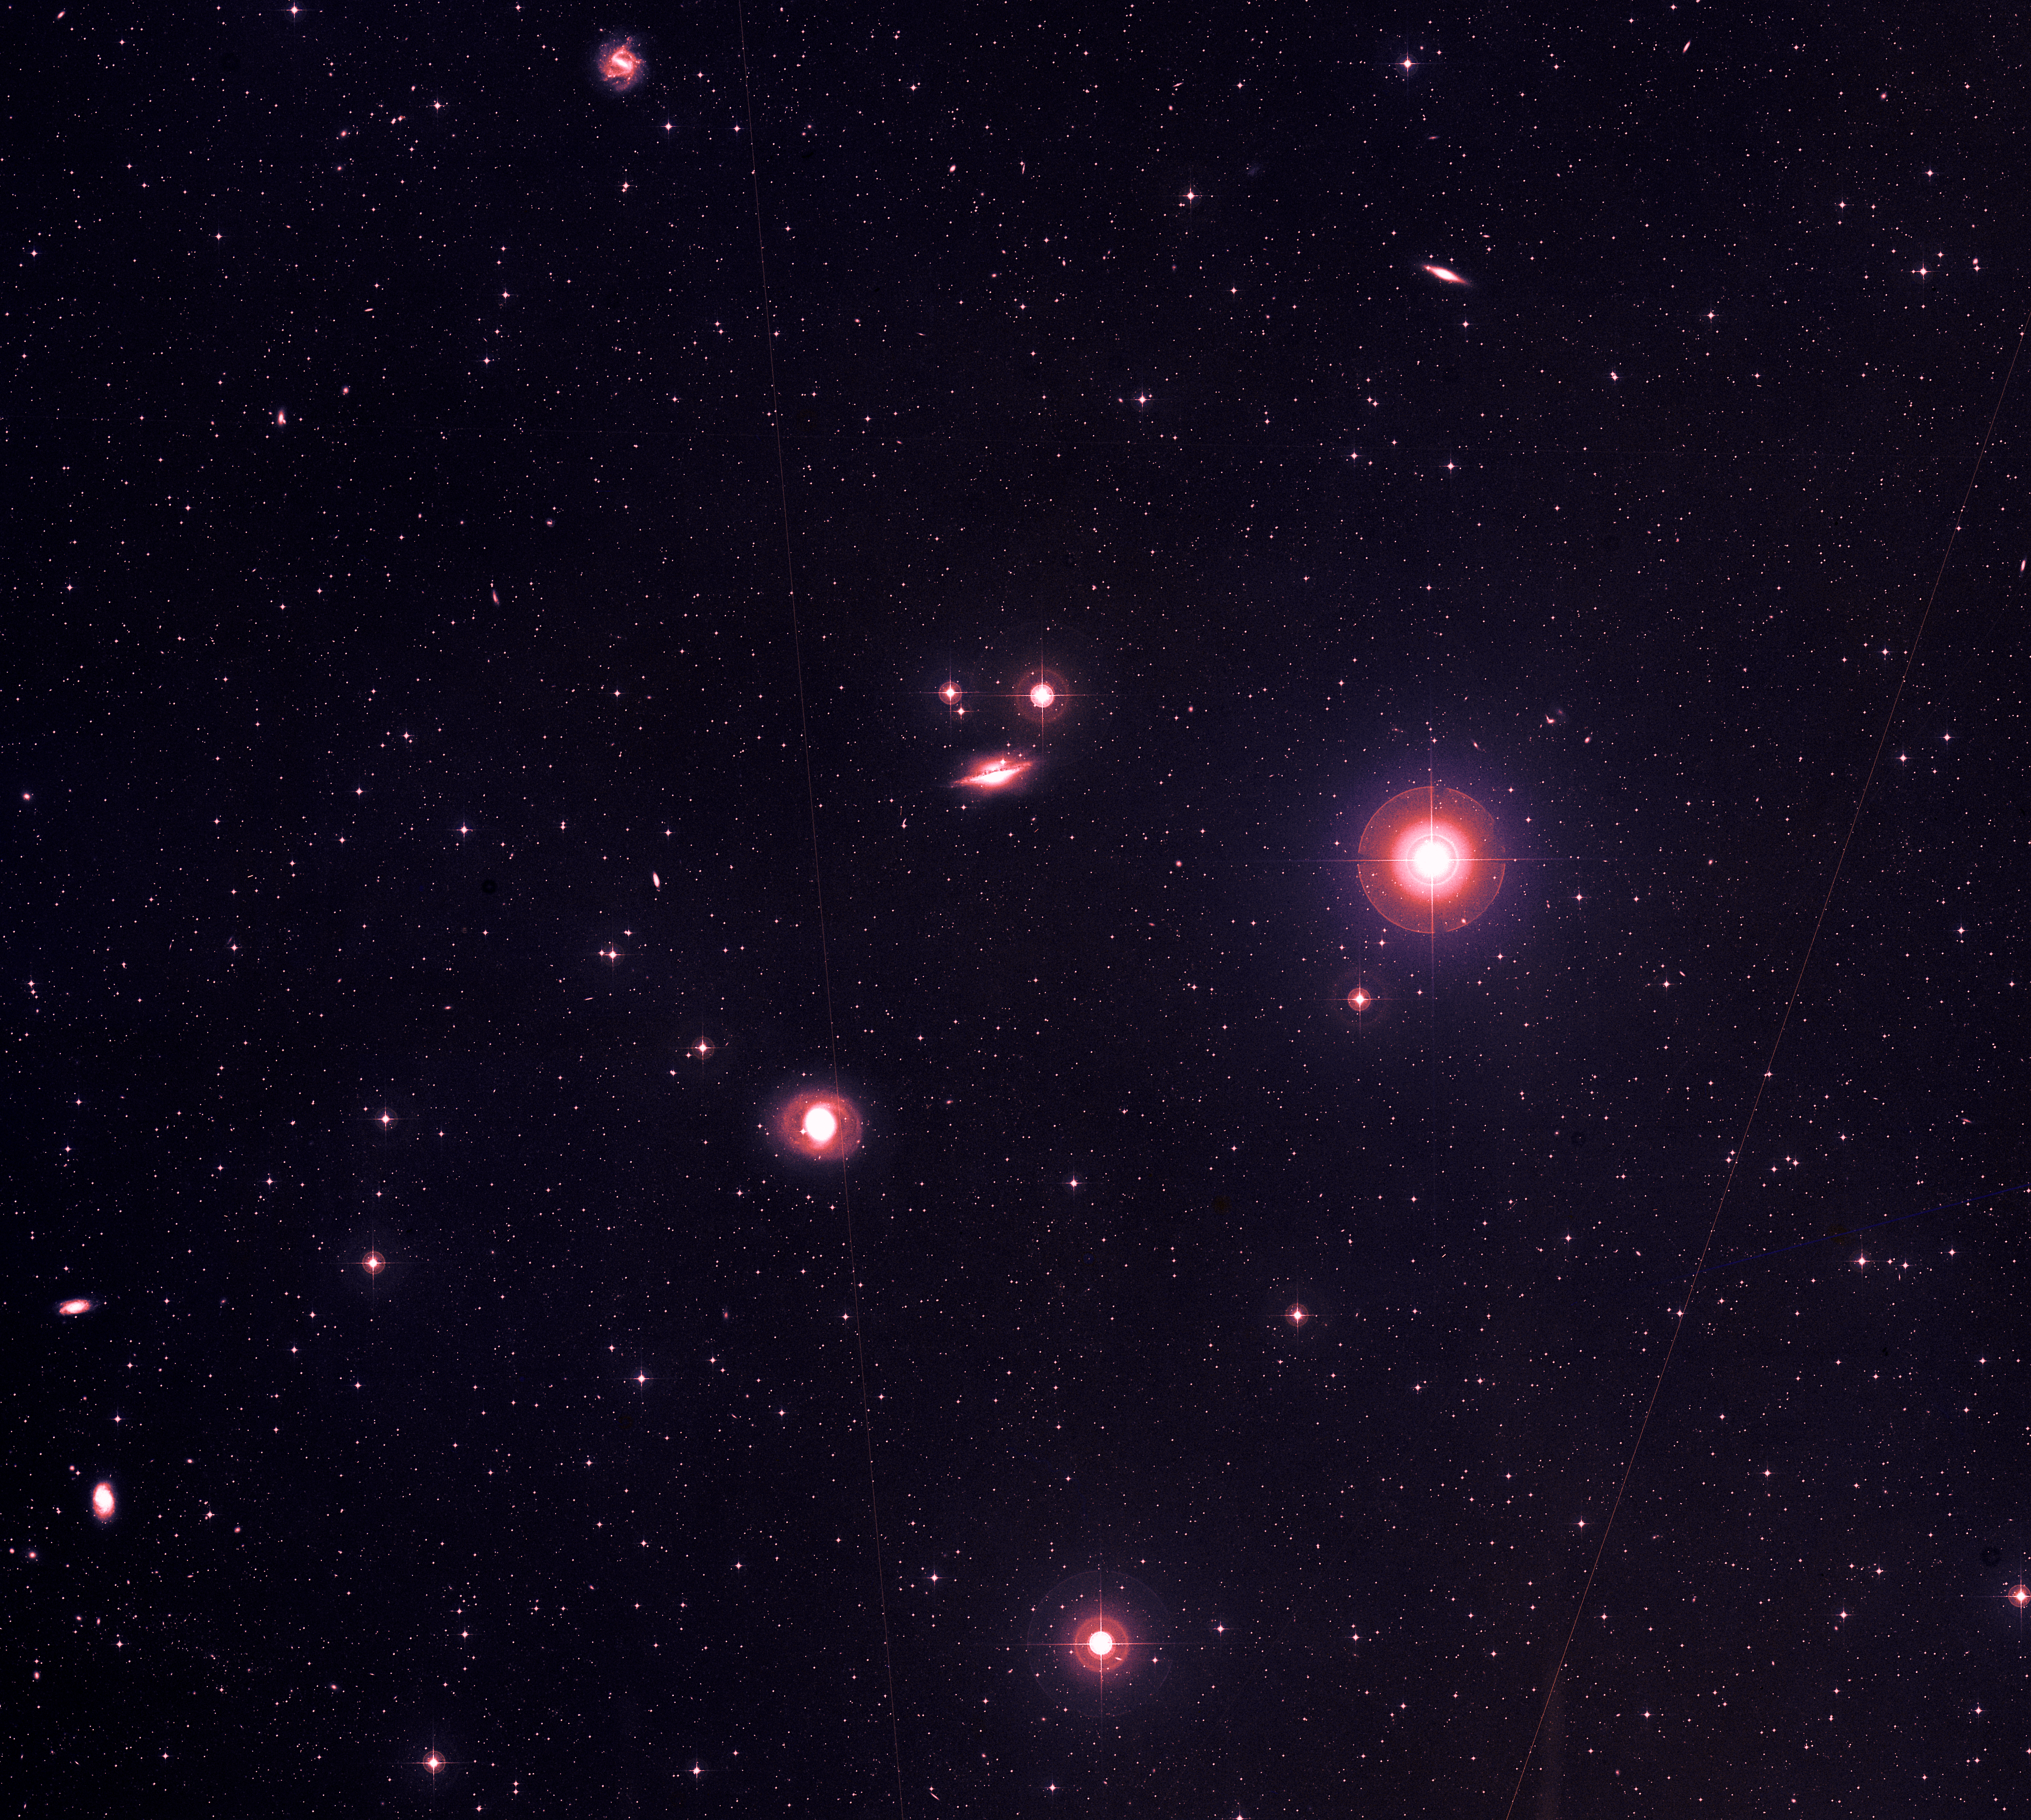

NGC 1068 and friends

A survey of the sky captured on film by ESO's 1-m Schmidt Telescope. In the left-centre, the galaxy NGC 1068 is visible, among other galactic oases. What looks like the largest object (right-centre) in the picture is actually a star many magnitudes closer than the background galaxies. Satellites passing overhead during the exposure left telltale thin red lines on the image.

Credit: ESO